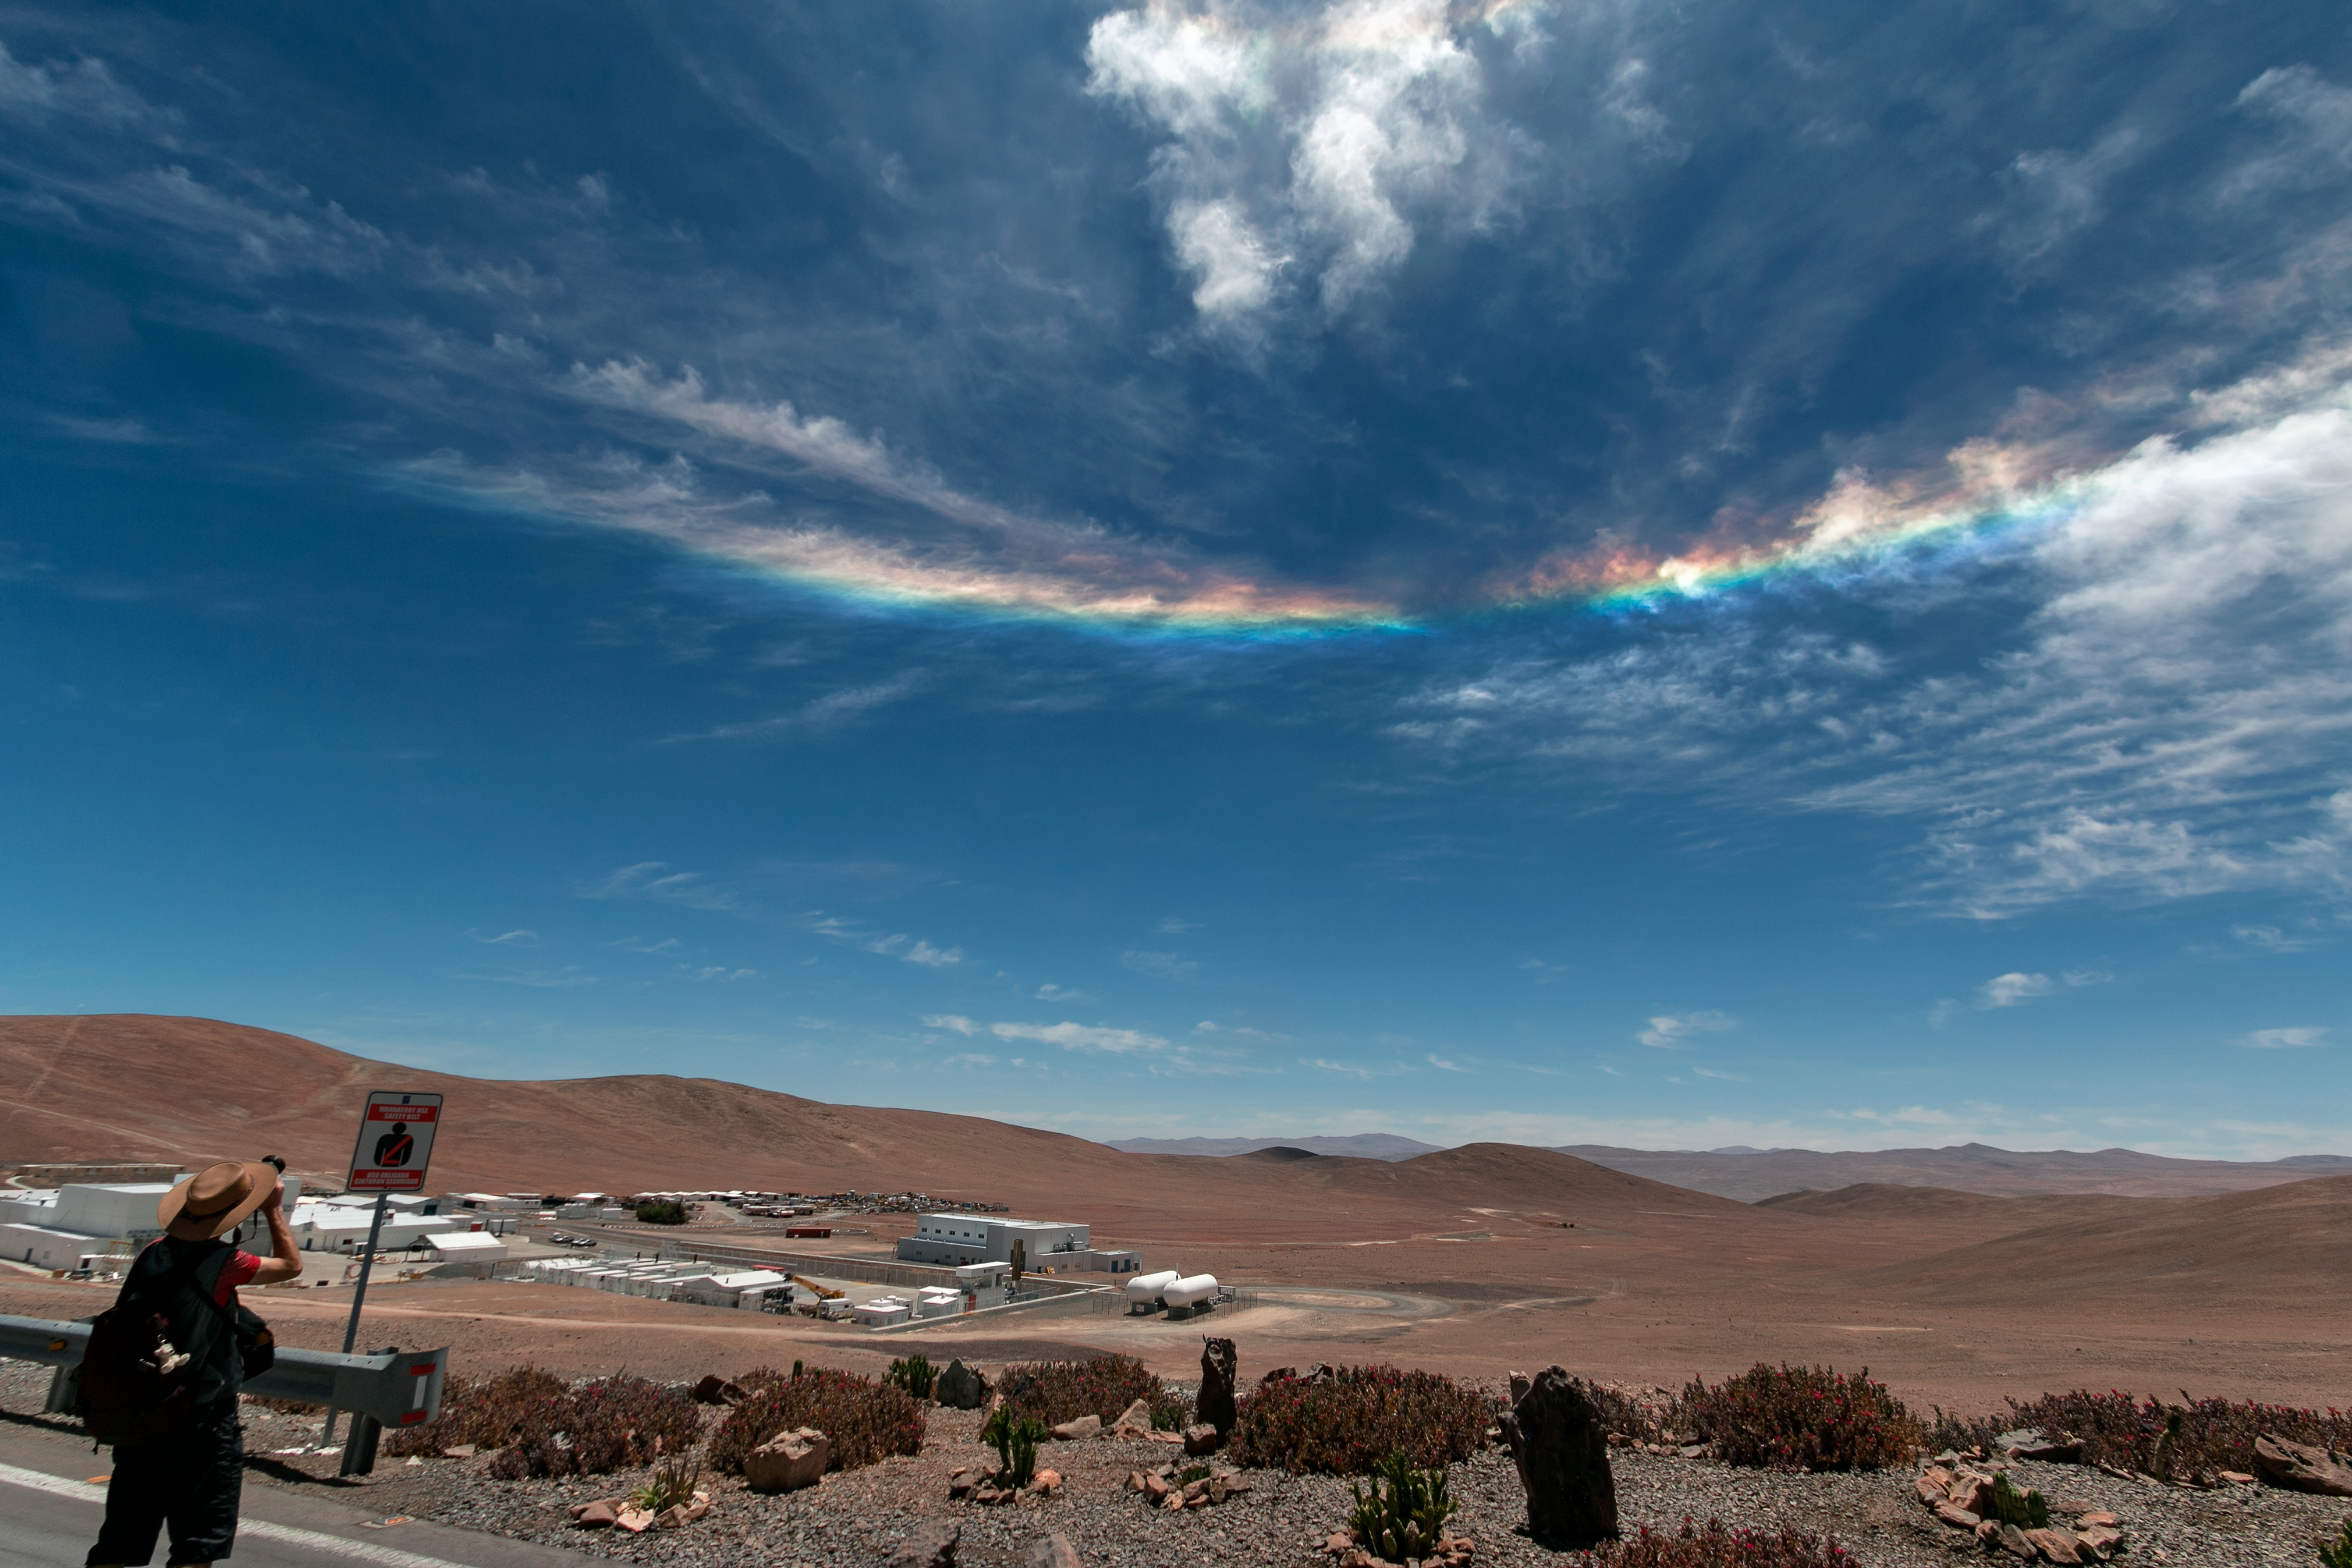

Spectral arc over Paranal

Sky phenomena are not reserved for the night alone over the ESO Paranal site in Chile. Here a relatively rare instance of circumhorizontal arc, caused by particular scattering of light, casts vivd colours in the clouds. Excited photographers at the Paranal Visitor Centre point their cameras skywards. Paranal accepts visitors for free to explore its remote Chilean site, click here for more information on Paranal visits!

Credit: H. Sommer/ESO